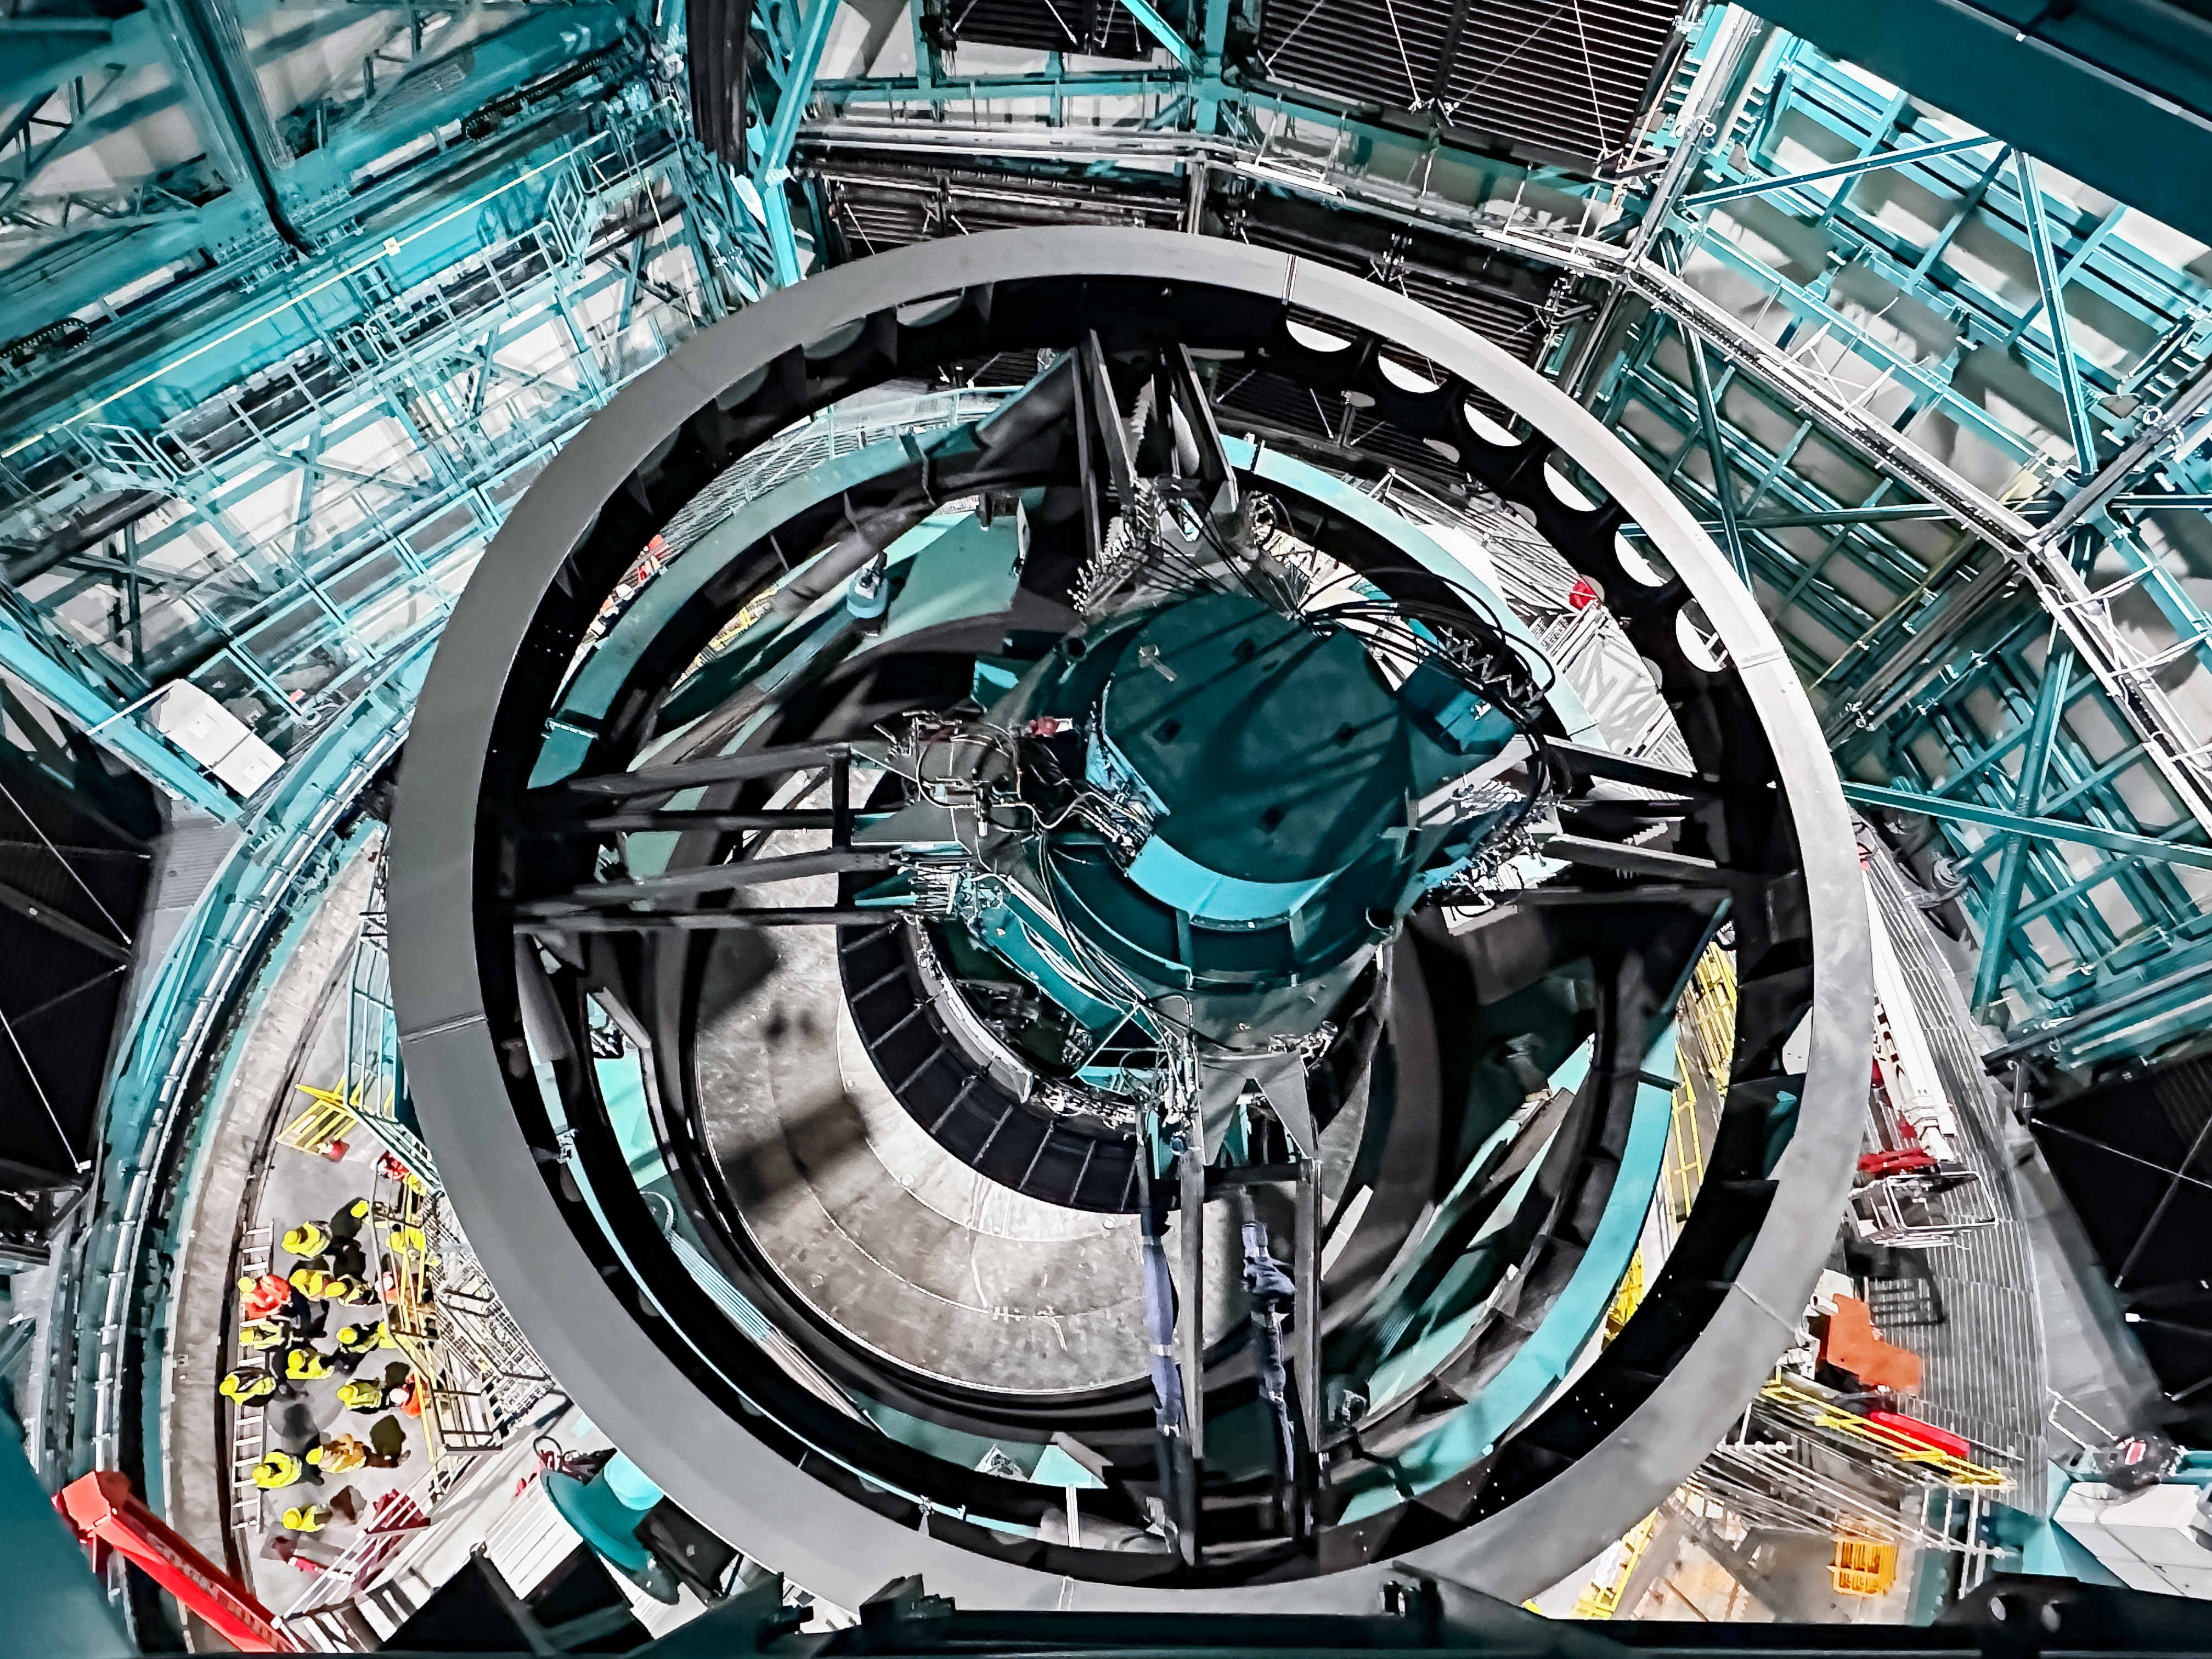

Vera C. Rubin Observatory telescope mount

The Vera C. Rubin Observatory telescope mount in November 2023

Credit: Rubin Observatory/NSF/AURA/A. Alexov